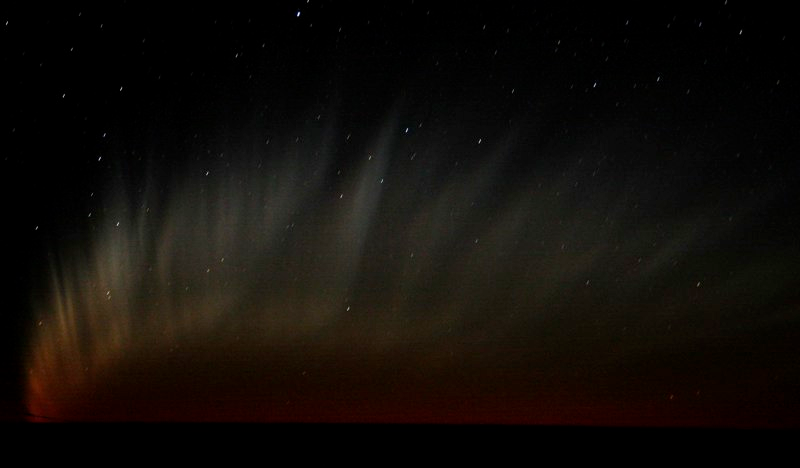

Comet McNaught

Images collected by ESO staff of the very bright comet McNaught that was visible in Europe early January 2007 and is presently visible from the Southern Hemisphere.

Credit: ESO